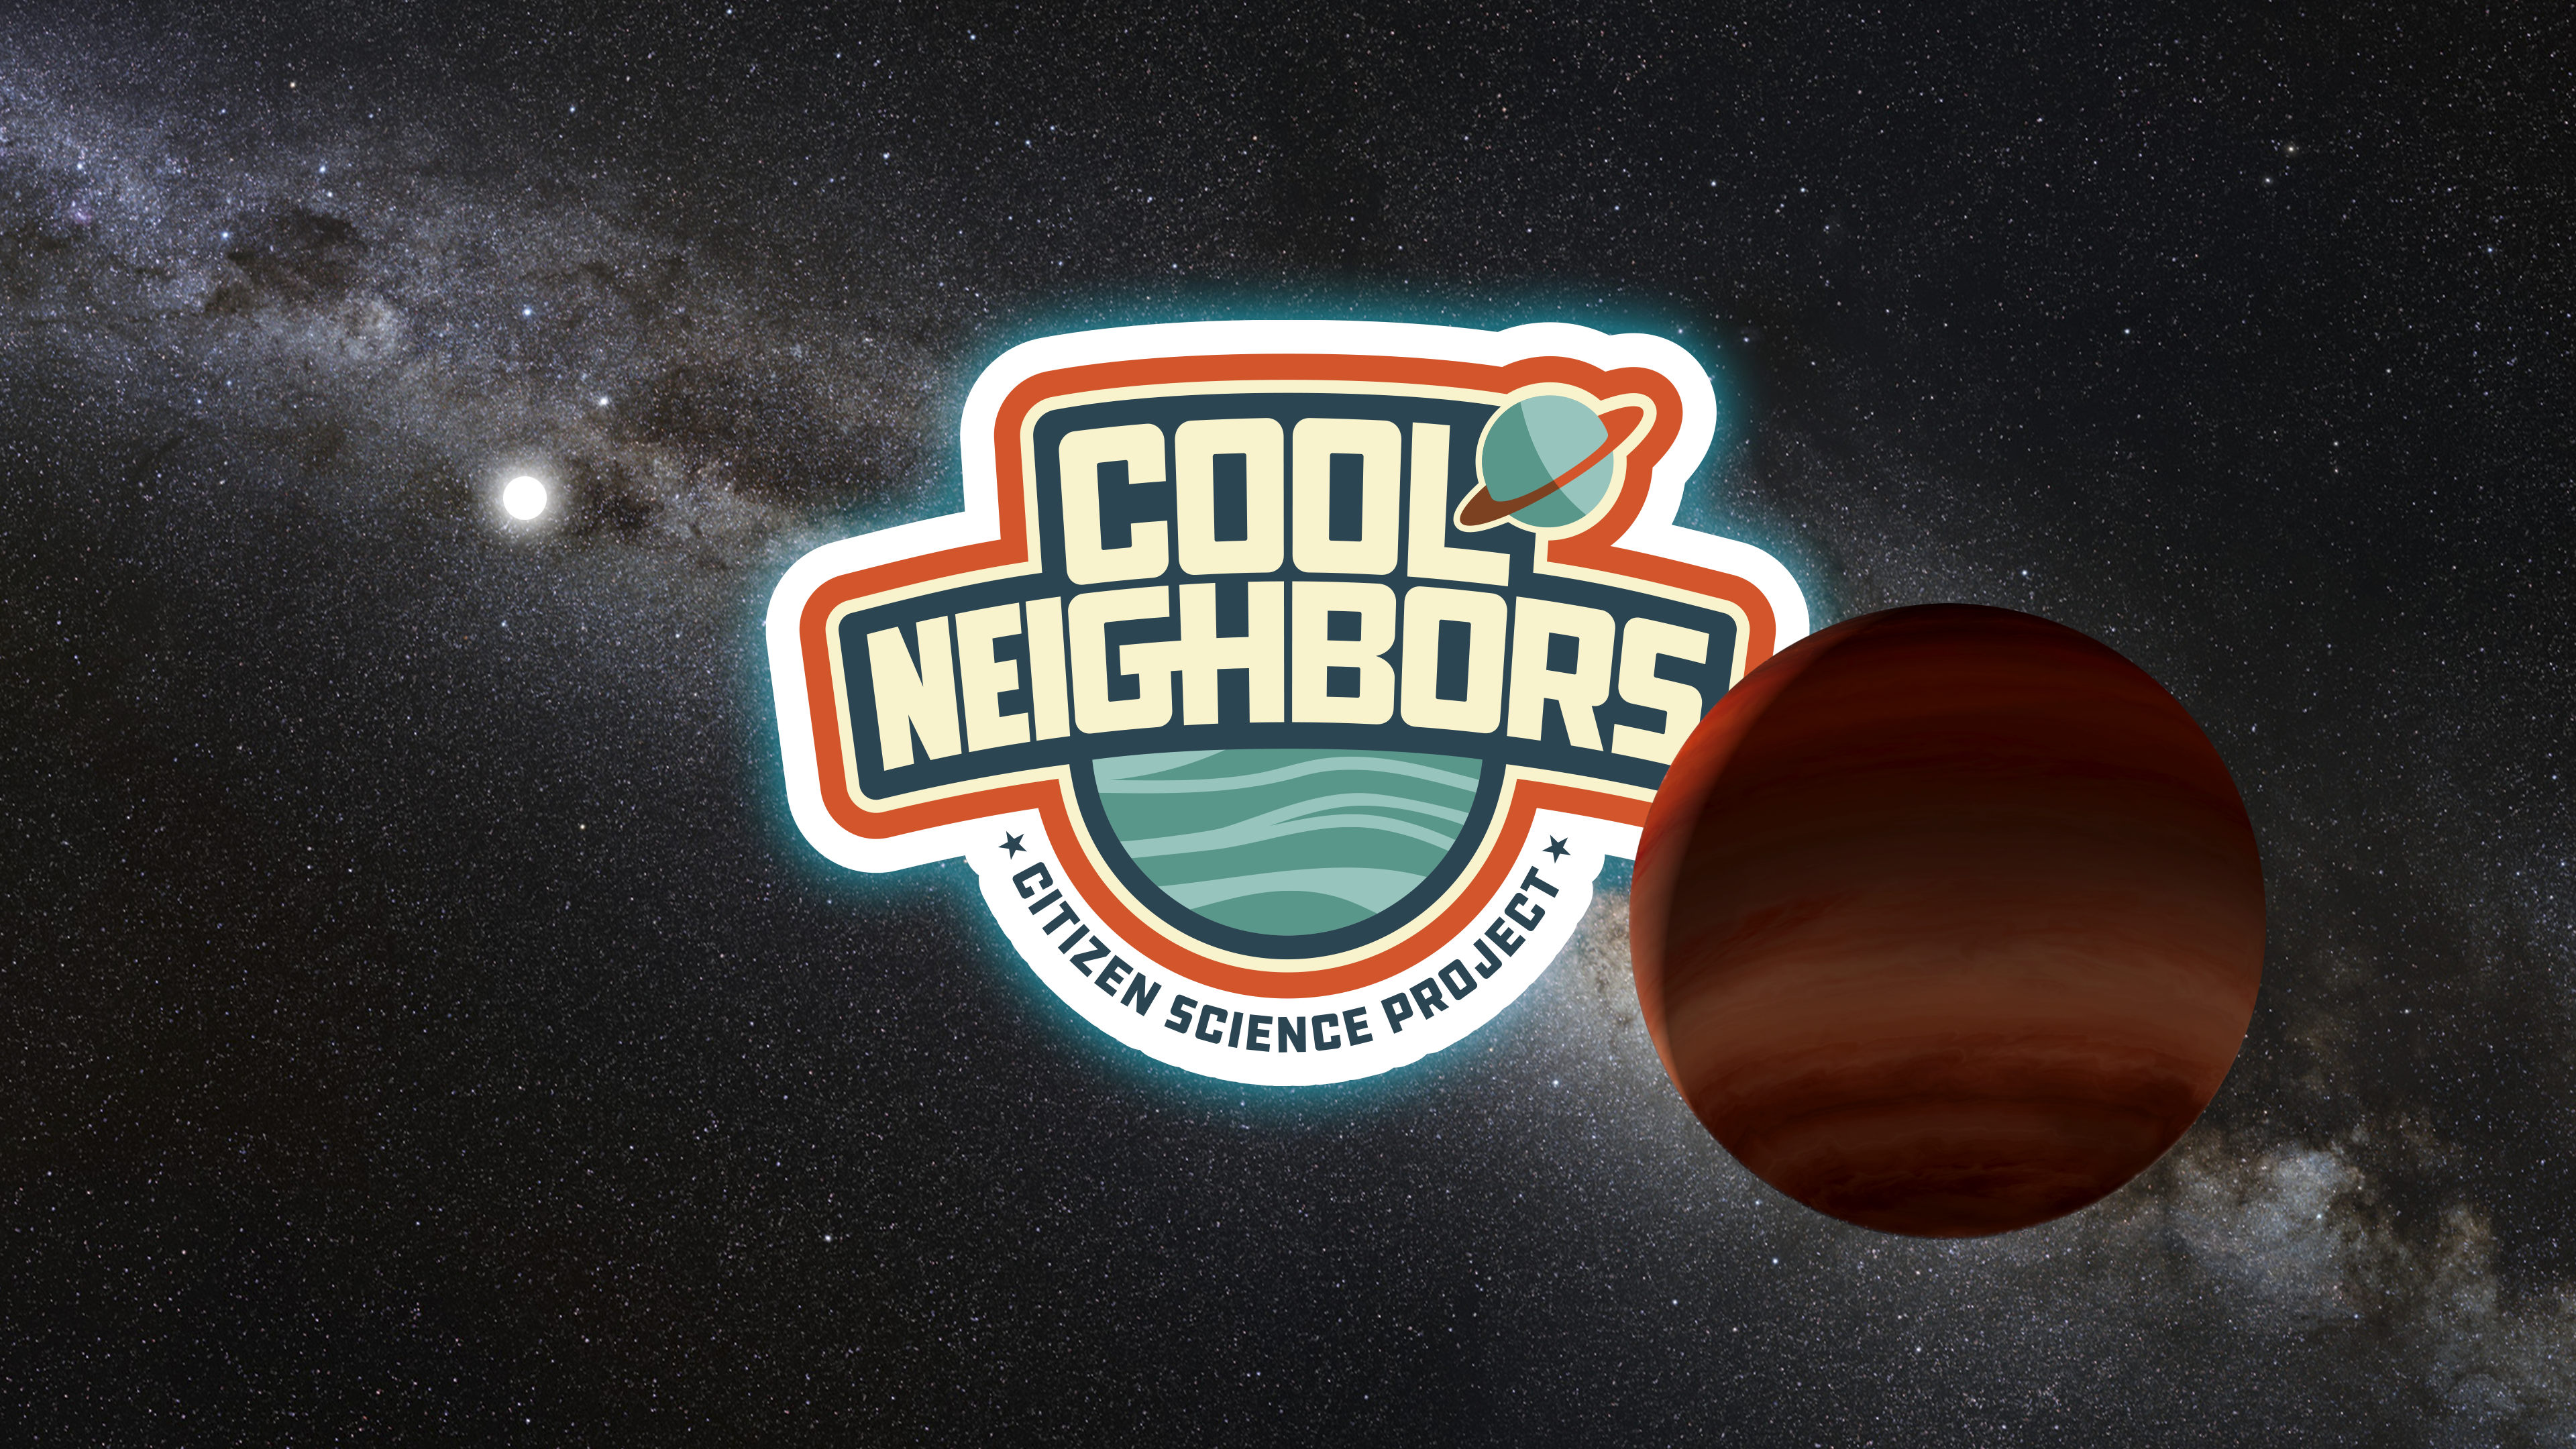

NOIRlab Launched Backyard Worlds: Cool Neighbors

NSF NOIRLab has launched Backyard Worlds: Cool Neighbors, a citizen-science program that combines machine-learning tools and people-powered research to discover brown dwarfs, dim celestial objects too small to be a star and too large to be a planet.

Credit: NOIRLab/NSF/AURA/M. Garlick/P. Marenfeld